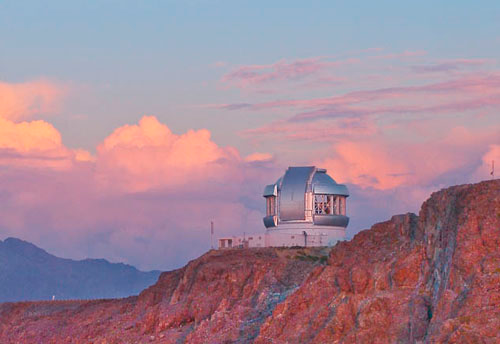

Sunset over Gemini South

Sunset over Gemini South.

Credit: International Gemini Observatory/NOIRLab/NSF/AURA